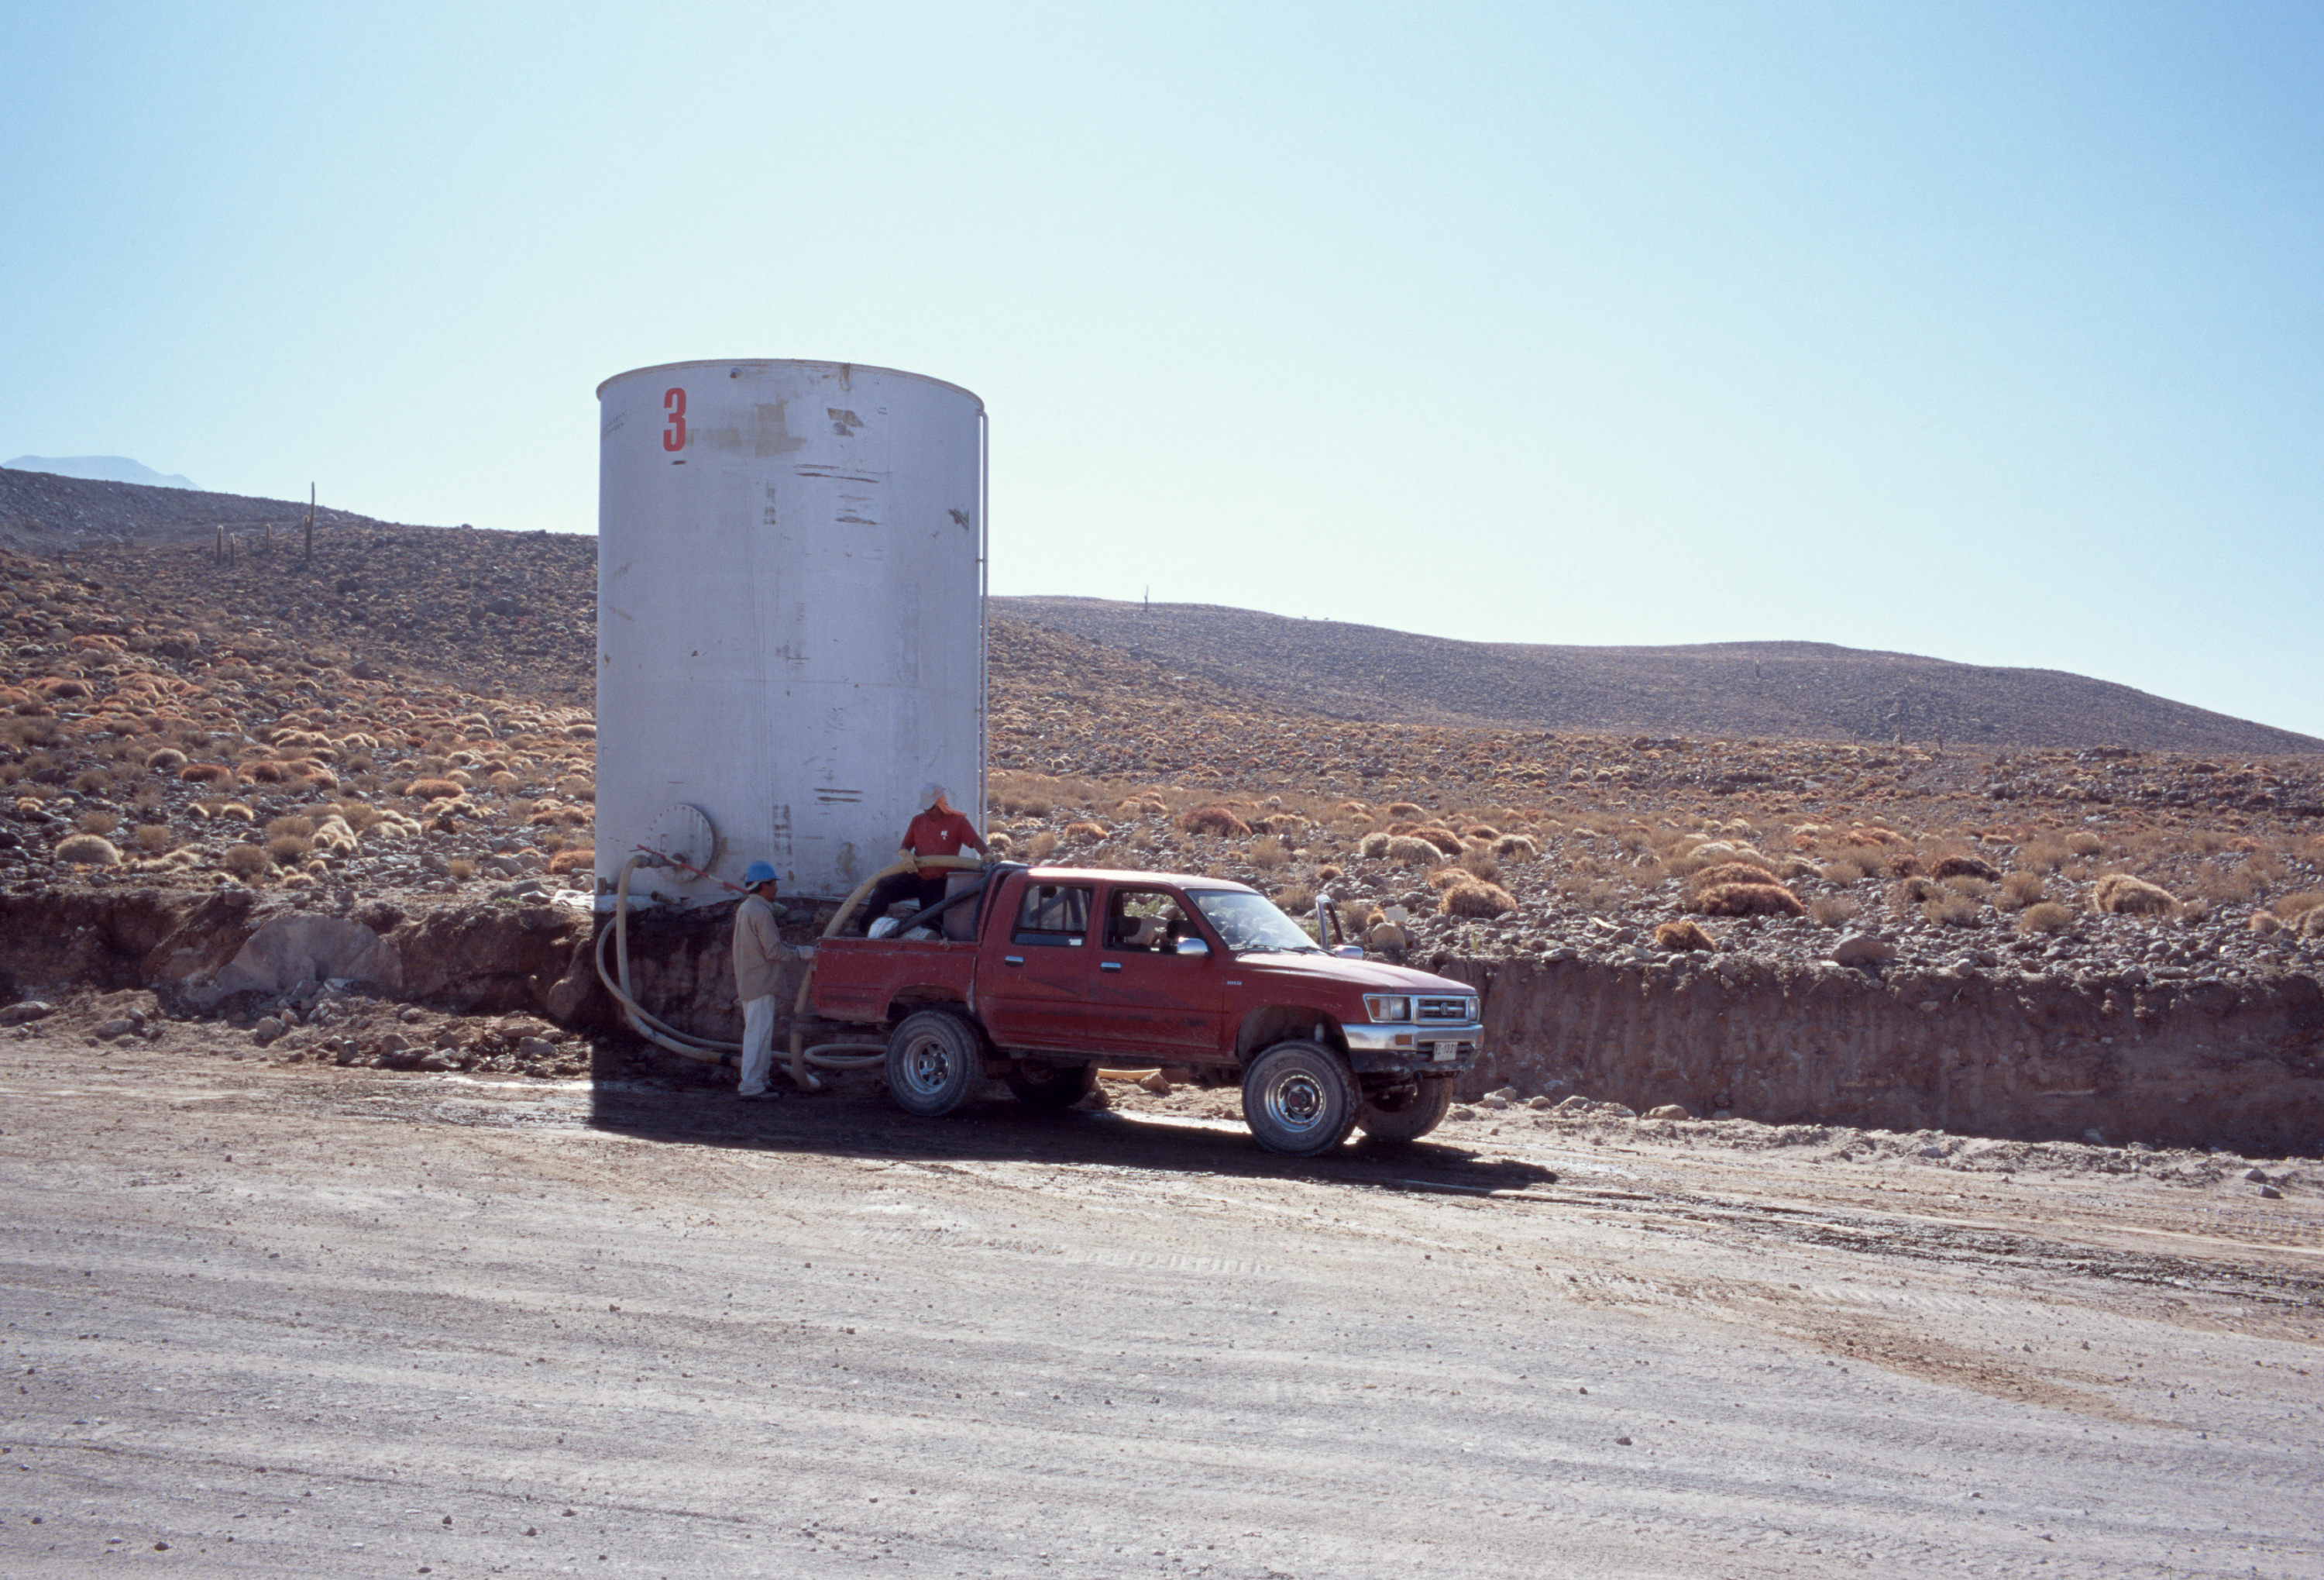

Water tank along access road

Filling up at a water tank along the ALMA access road. Image taken in December 2004.

Credit: ESO